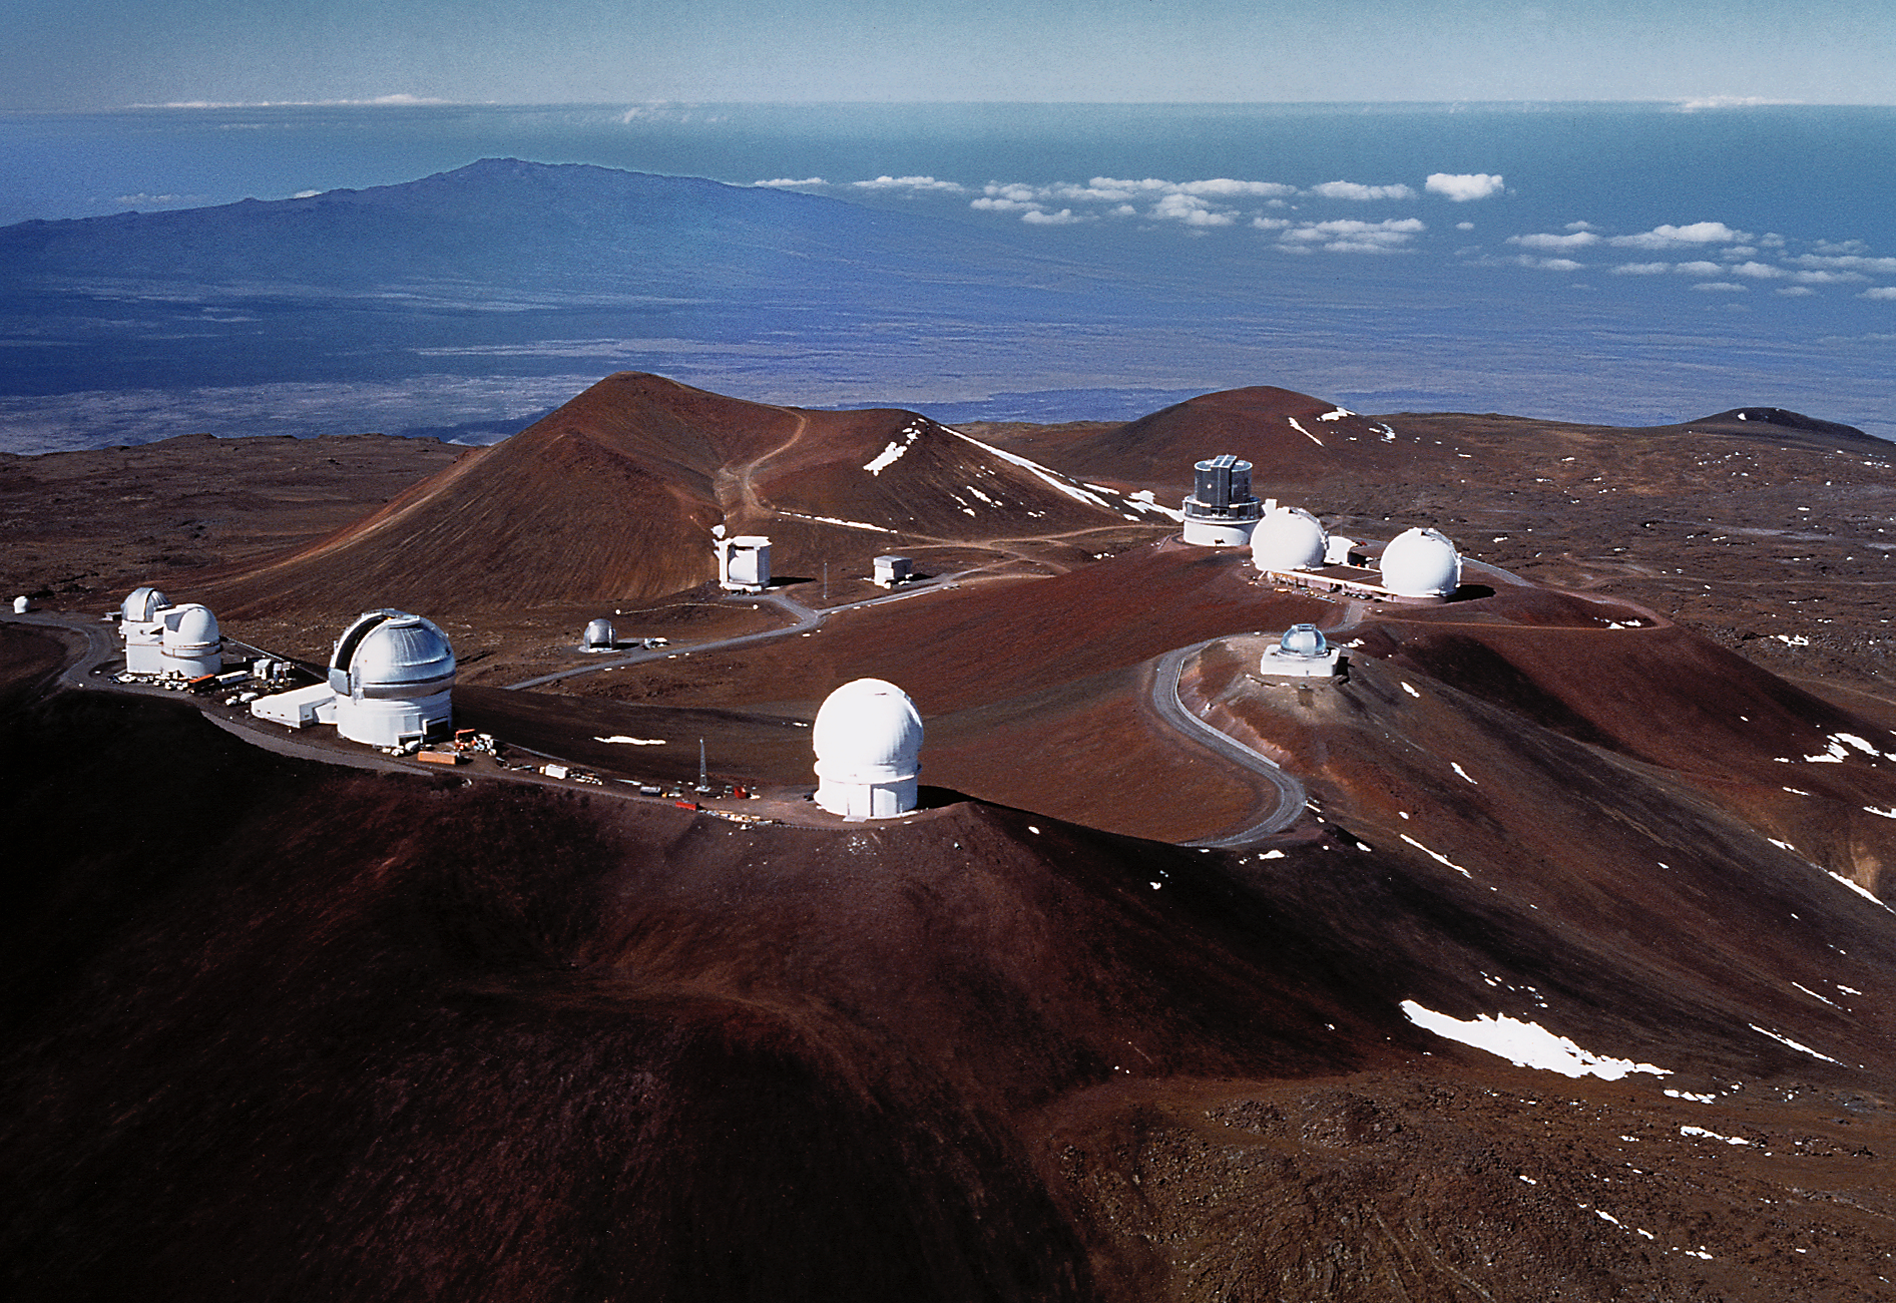

Aerial view of Mauna Kea

This aerial view of Mauna Kea shows the northern Gemini 8-meter telescope at the center of the foreground ridge.

Credit: Richard Wainscoat/International Gemini Observatory/AURA/NSF